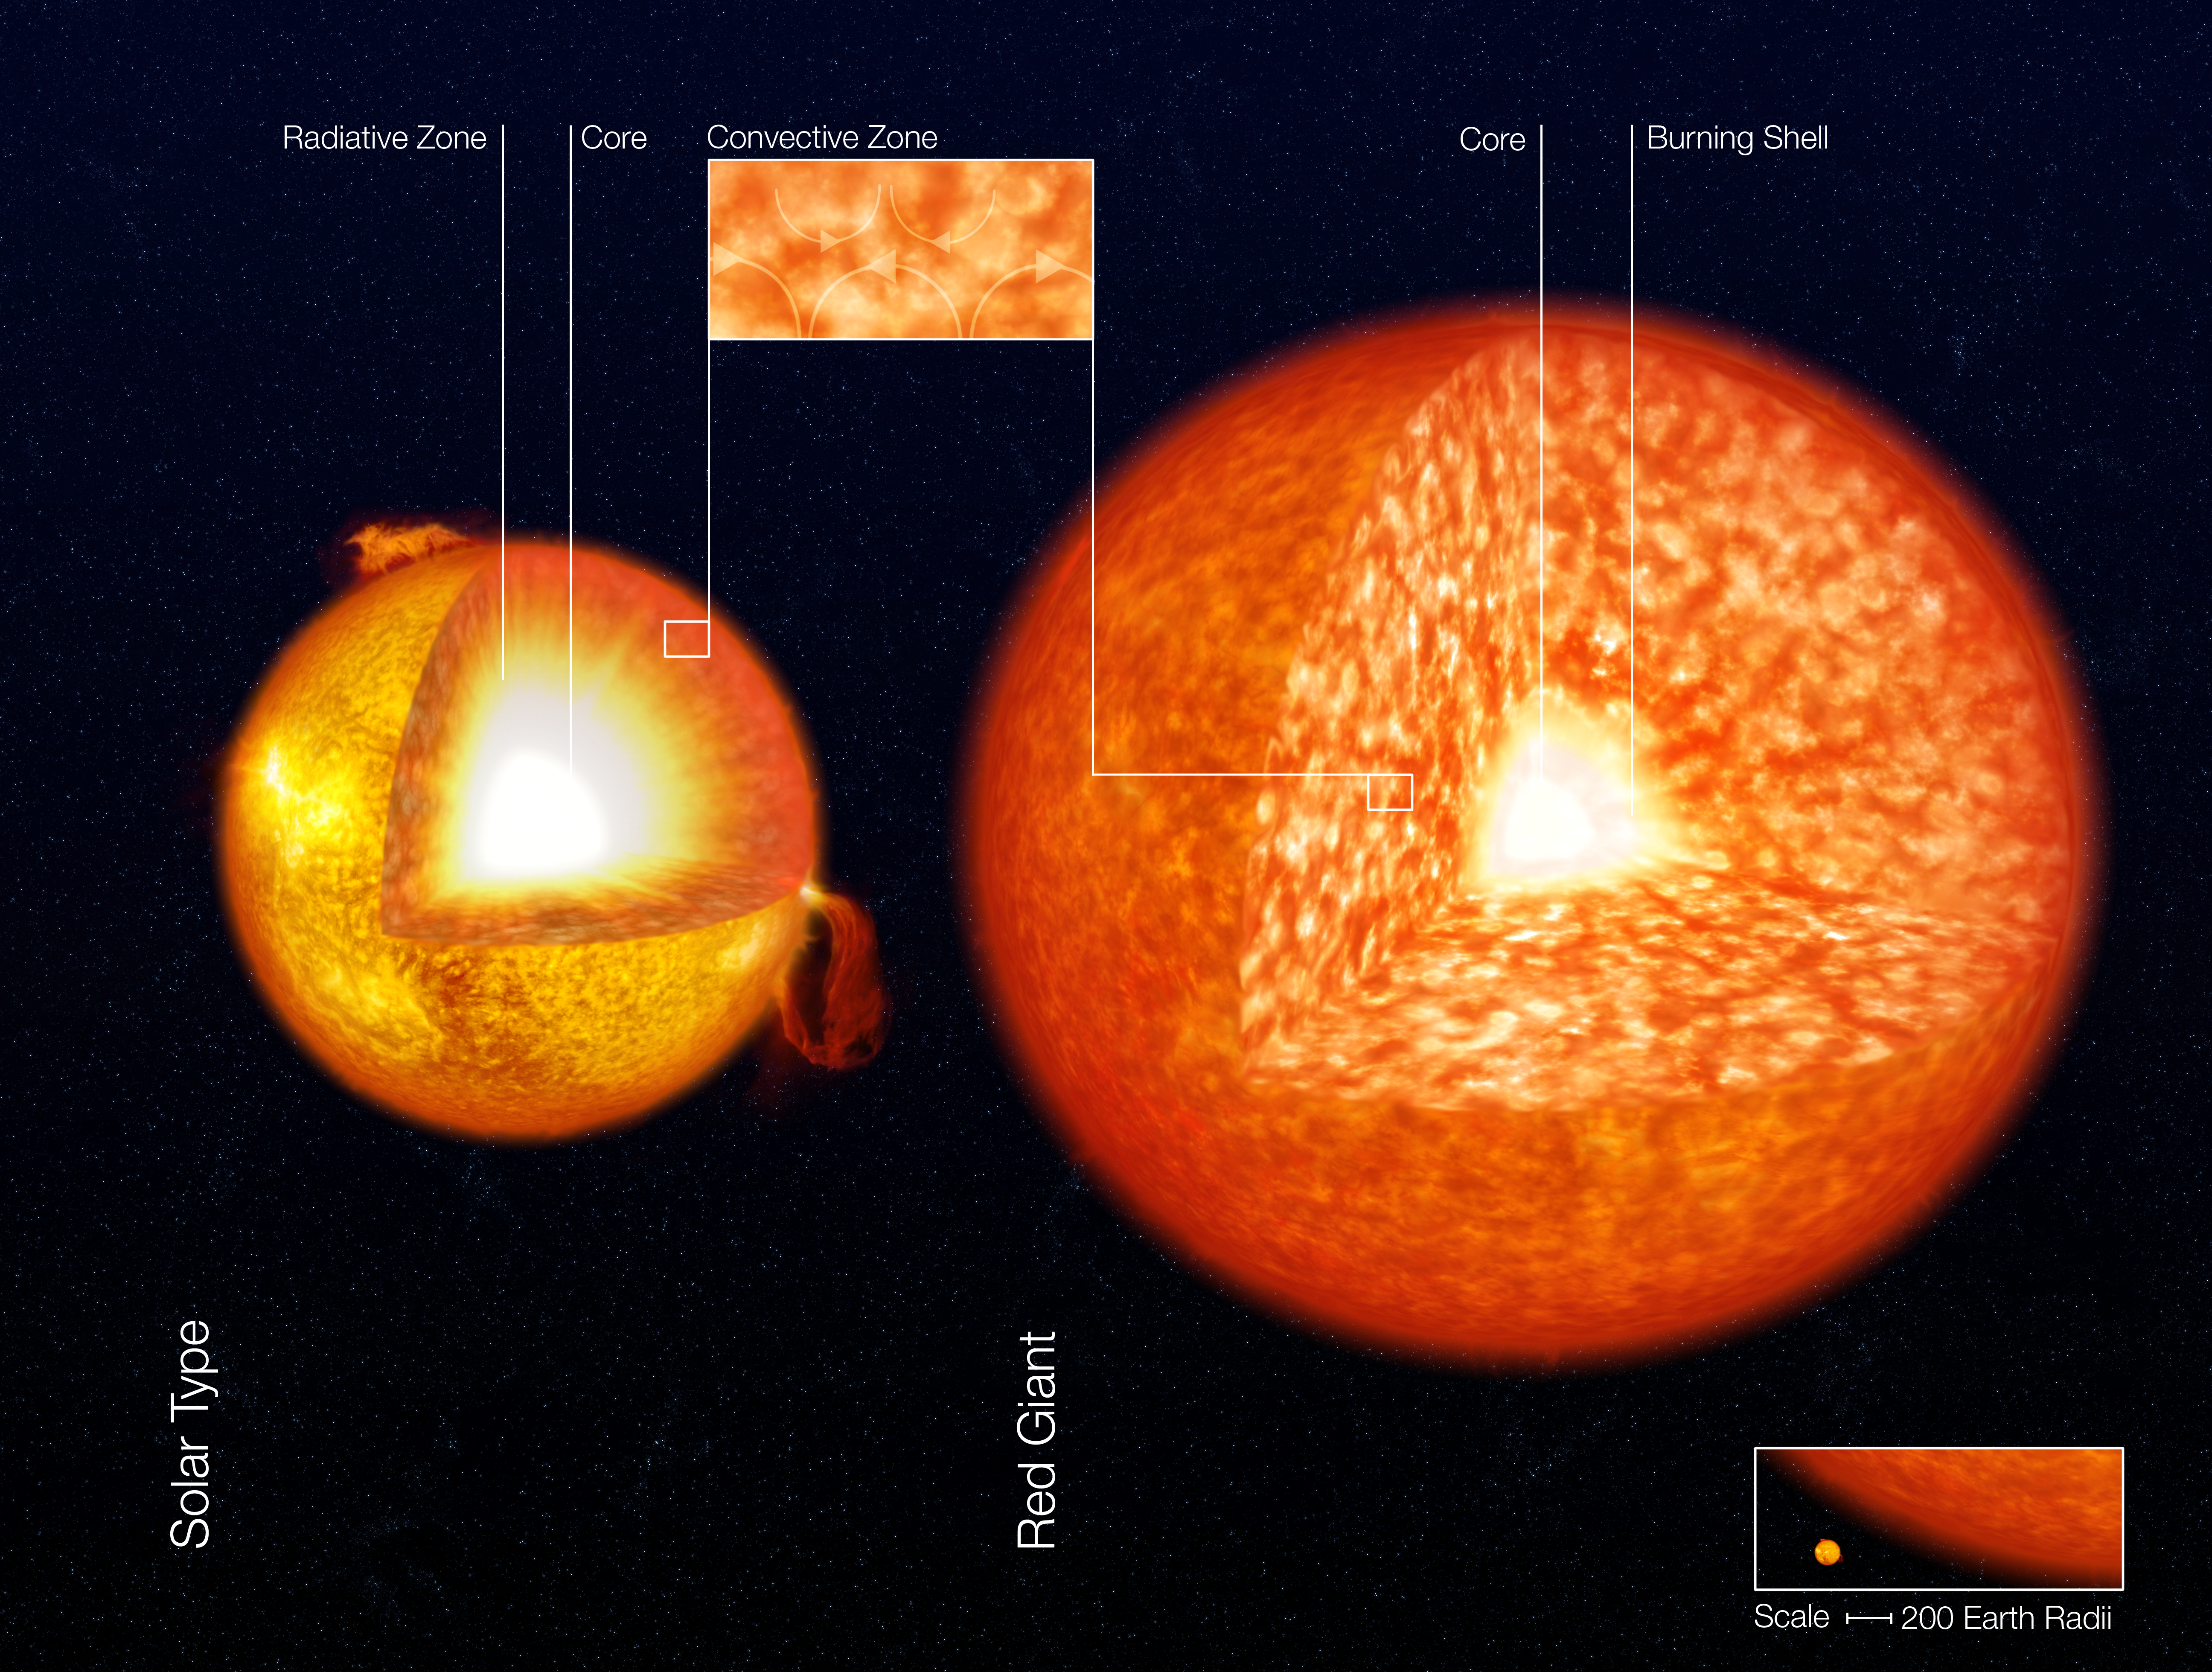

Structure of stars (artist’s impression)

Artist's impression of the structure of a solar-like star and a red giant. The two images are not to scale - the scale is given in the lower right corner. It is common to divide the Sun's (and solar-like stars') interior into three distinct zones: The uppermost is the Convective Zone. It extends downwards from the bottom of the photosphere to a depth of about 15% of the radius of the Sun. Here the energy is mainly transported upwards by (convection) streams of gas. The Radiative Zone is below the convection zone and extends downwards to the core. Here energy is transported outwards by radiation and not by convection. From the top of this zone to the bottom, the density increases 100 times. The core occupies the central region and its diameter is about 15% of that of the entire star. Here the energy is produced by fusion processes through which hydrogen nuclei are fused together to produce helium nuclei. In the Sun, the temperature is around 14 million degrees. In red giants, the convection zone is much larger, encompassing more than 35 times more mass than in the Sun.

Credit: ESO